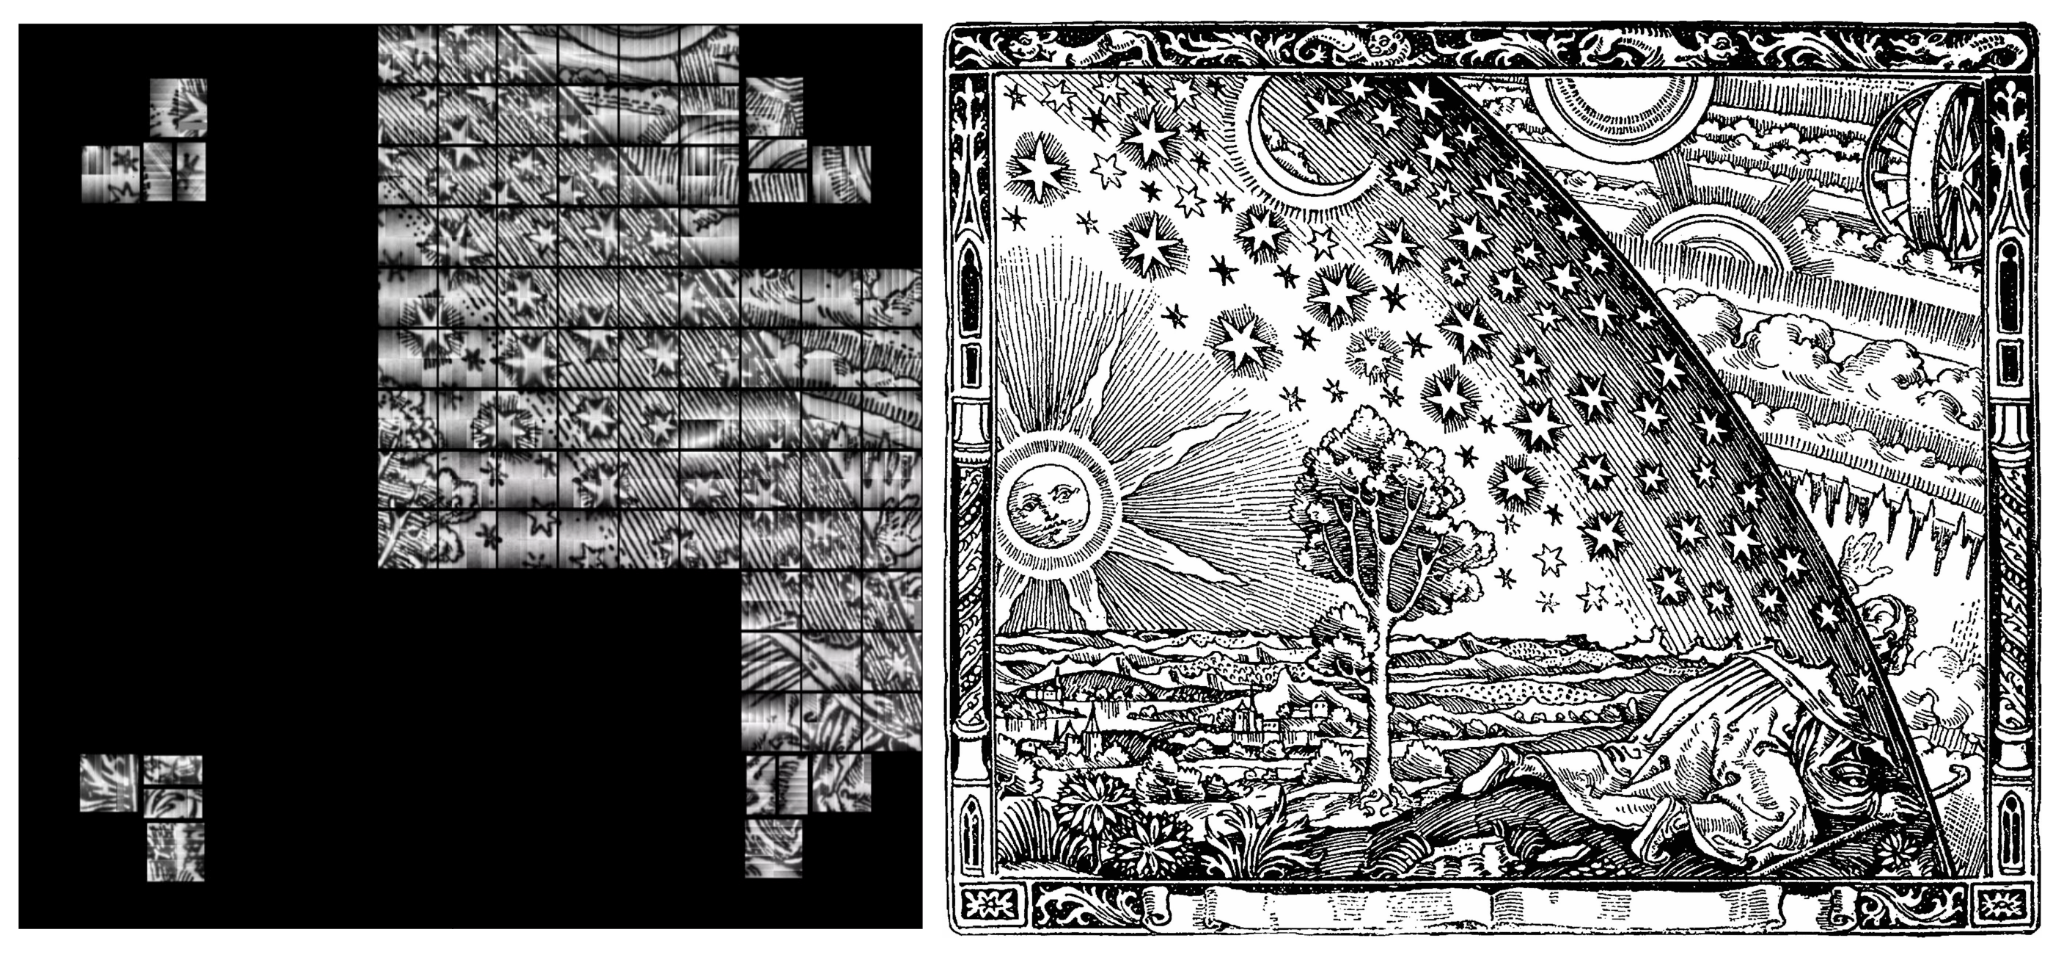

Raft Testing at SLAC

At SLAC, 9 Science Rafts plus 4 Corner Rafts have been installed in the LSST Camera cryostat grid so far, and testing is proceeding well. An image of the Flammarion wood-cut was projected onto the focal plane with a pinhole projector, and the resulting image was read out. Testing like this is important to identify unexpected issues. For example, you might notice the 3 CCDs that are off—this is pending a fix to the electronics power cable which will occur when the cryostat is opened. Additionally, the orientation of the image in the 4 corner rafts displays incorrectly in this read-out as the camera control system is being commissioned. The camera team is working on fixing this bug.

Credit: Rubin Observatory/NSF/AURA